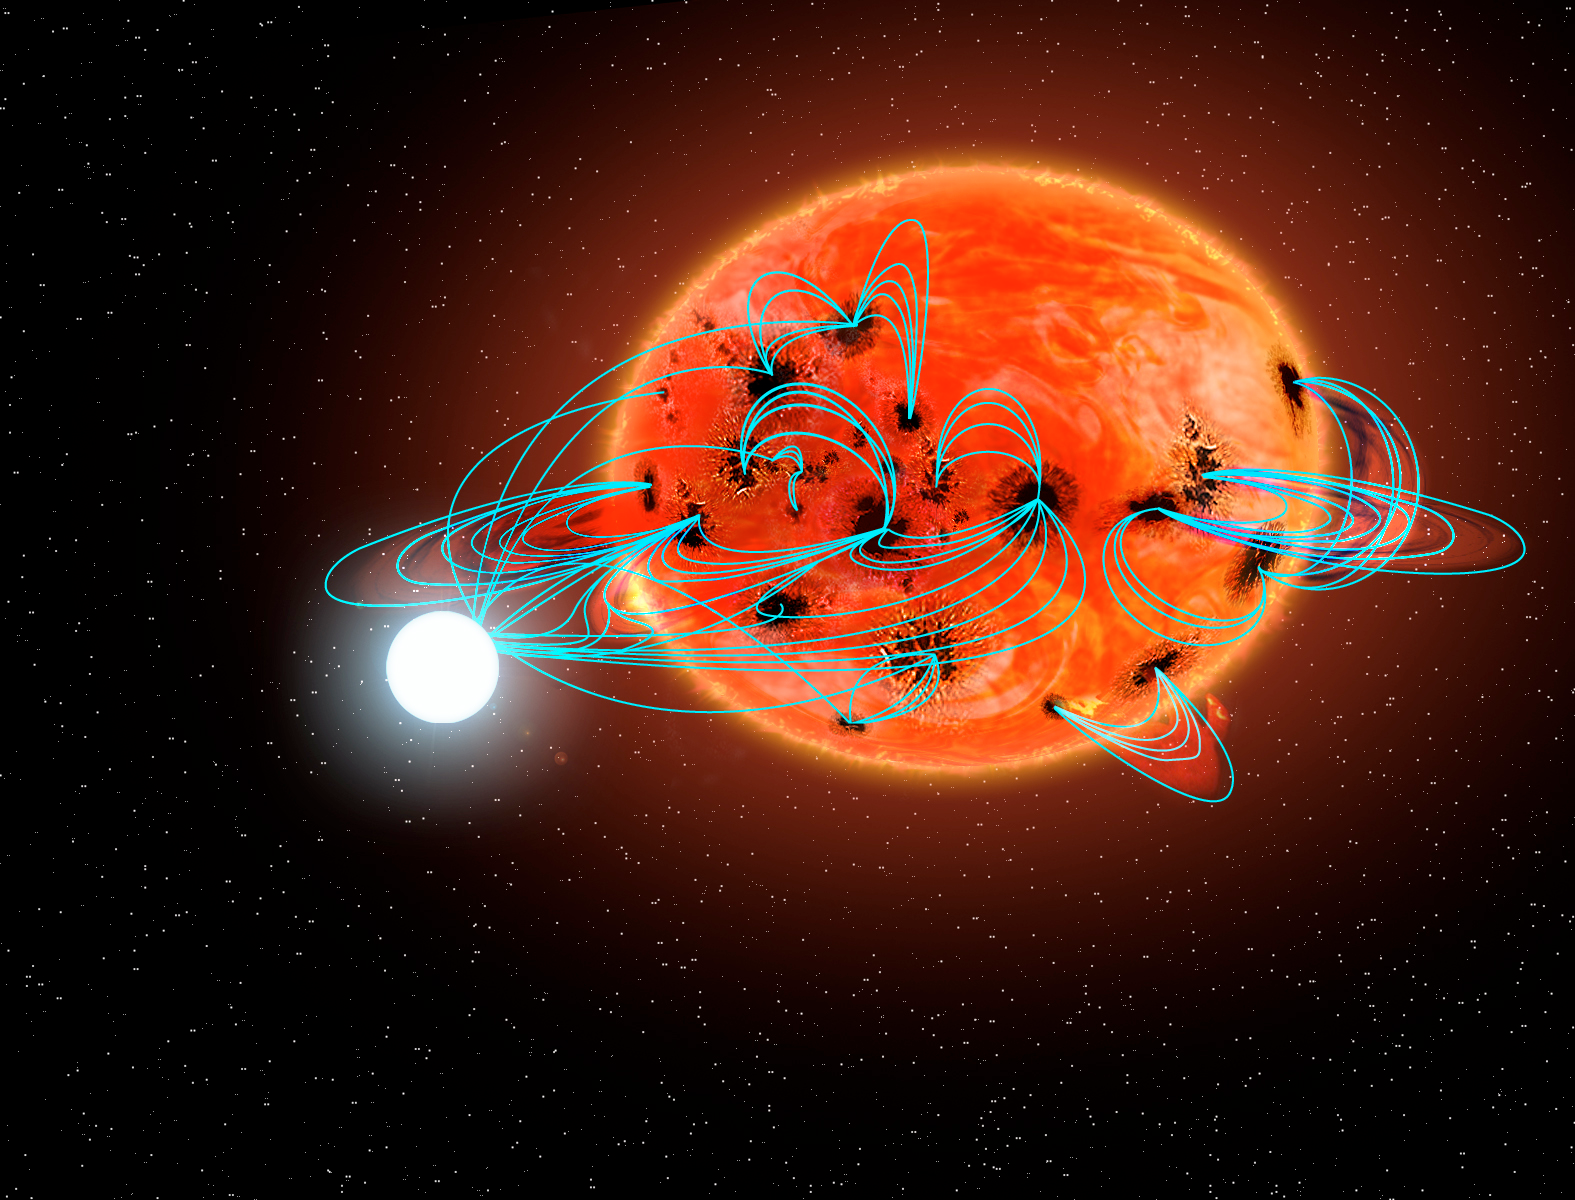

Calling Dr. Frankenstein! : Interactive Binaries Show Signs of Induced Hyperactivity

This artist’s concept shows an interacting binary star system known as a polar (or a magnetic cataclysmic variable). The white star is a very dense, highly magnetic white dwarf in which the magnetic poles of the star are not aligned with its rotation axis. The cool, low-mass red star is distorted due to the strong gravity of the much more massive white dwarf. New research has provided the first direct observational evidence that significant stellar activity in the red star (such as large starspots, prominences, and flares) can be induced by interactions with the strong magnetic field of the white dwarf (blue lines), a phenomenon dubbed hyperactivity.

Credit: P. Marenfeld and NOAO/AURA/NSF